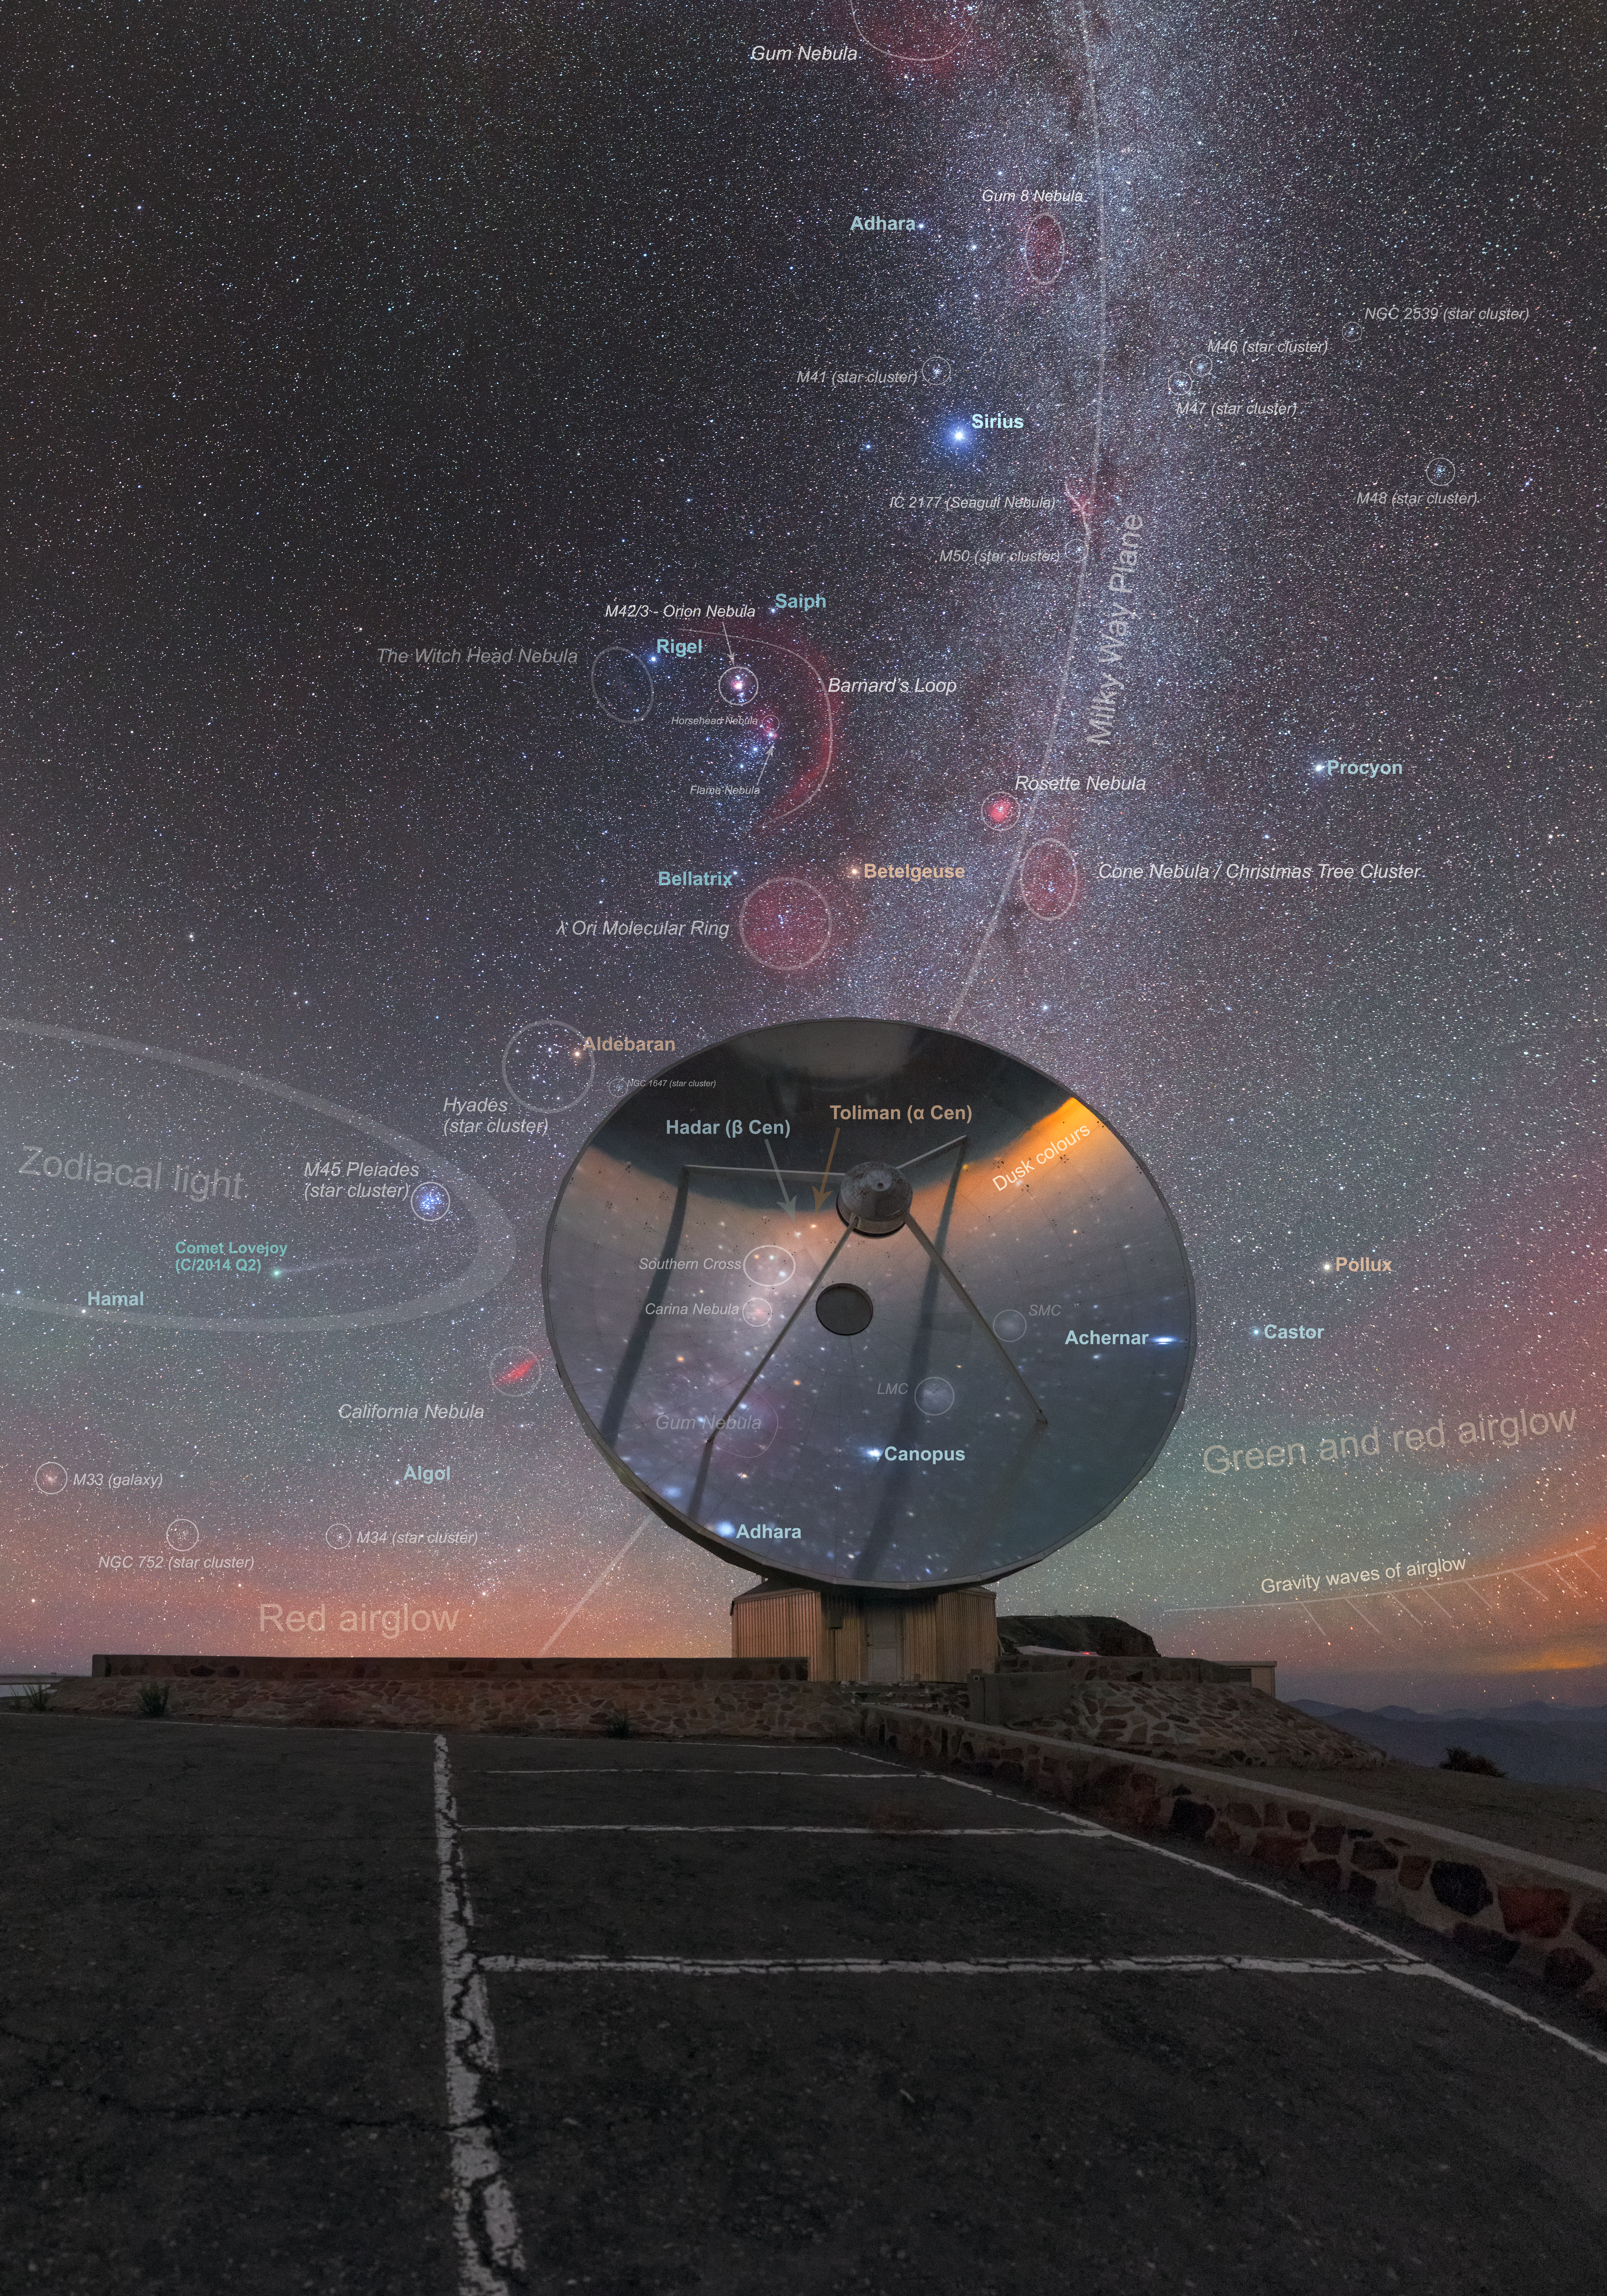

A lonely little telescope (annotated)

This once-busy eye on the sky now gazes wistfully into the heavens from its mountaintop home. Located at ESO’s La Silla Observatory in Chile’s Atacama Desert, this is the dish of the now-retired Swedish-ESO Submillimetre Telescope (or SEST for short).

The SEST was decommissioned in 2003 to make way for the Atacama Pathfinder Experiment telescope (APEX) and the Atacama Large Millimeter/submillimeter Array (ALMA), both of which sit on the Chajnantor plateau in Chile’s Atacama region (as their names suggest). In its day, the SEST was the largest sub-millimetre telescope in the southern hemisphere; it notably broke new ground in the study of some of the coldest regions in the Milky Way, where stars are just beginning to form from cosmic gas and dust.

The image above the dish is filled with various astronomical objects, many of which have been annotated in this image. Among them are the bright stars Sirius and Procyon to the Orion Nebula, the Cone Nebula, the atmospheric and cosmic phenomena of airglow and zodiacal light, and Comet Lovejoy. You can find the image without annotation here.

Credit: ESO